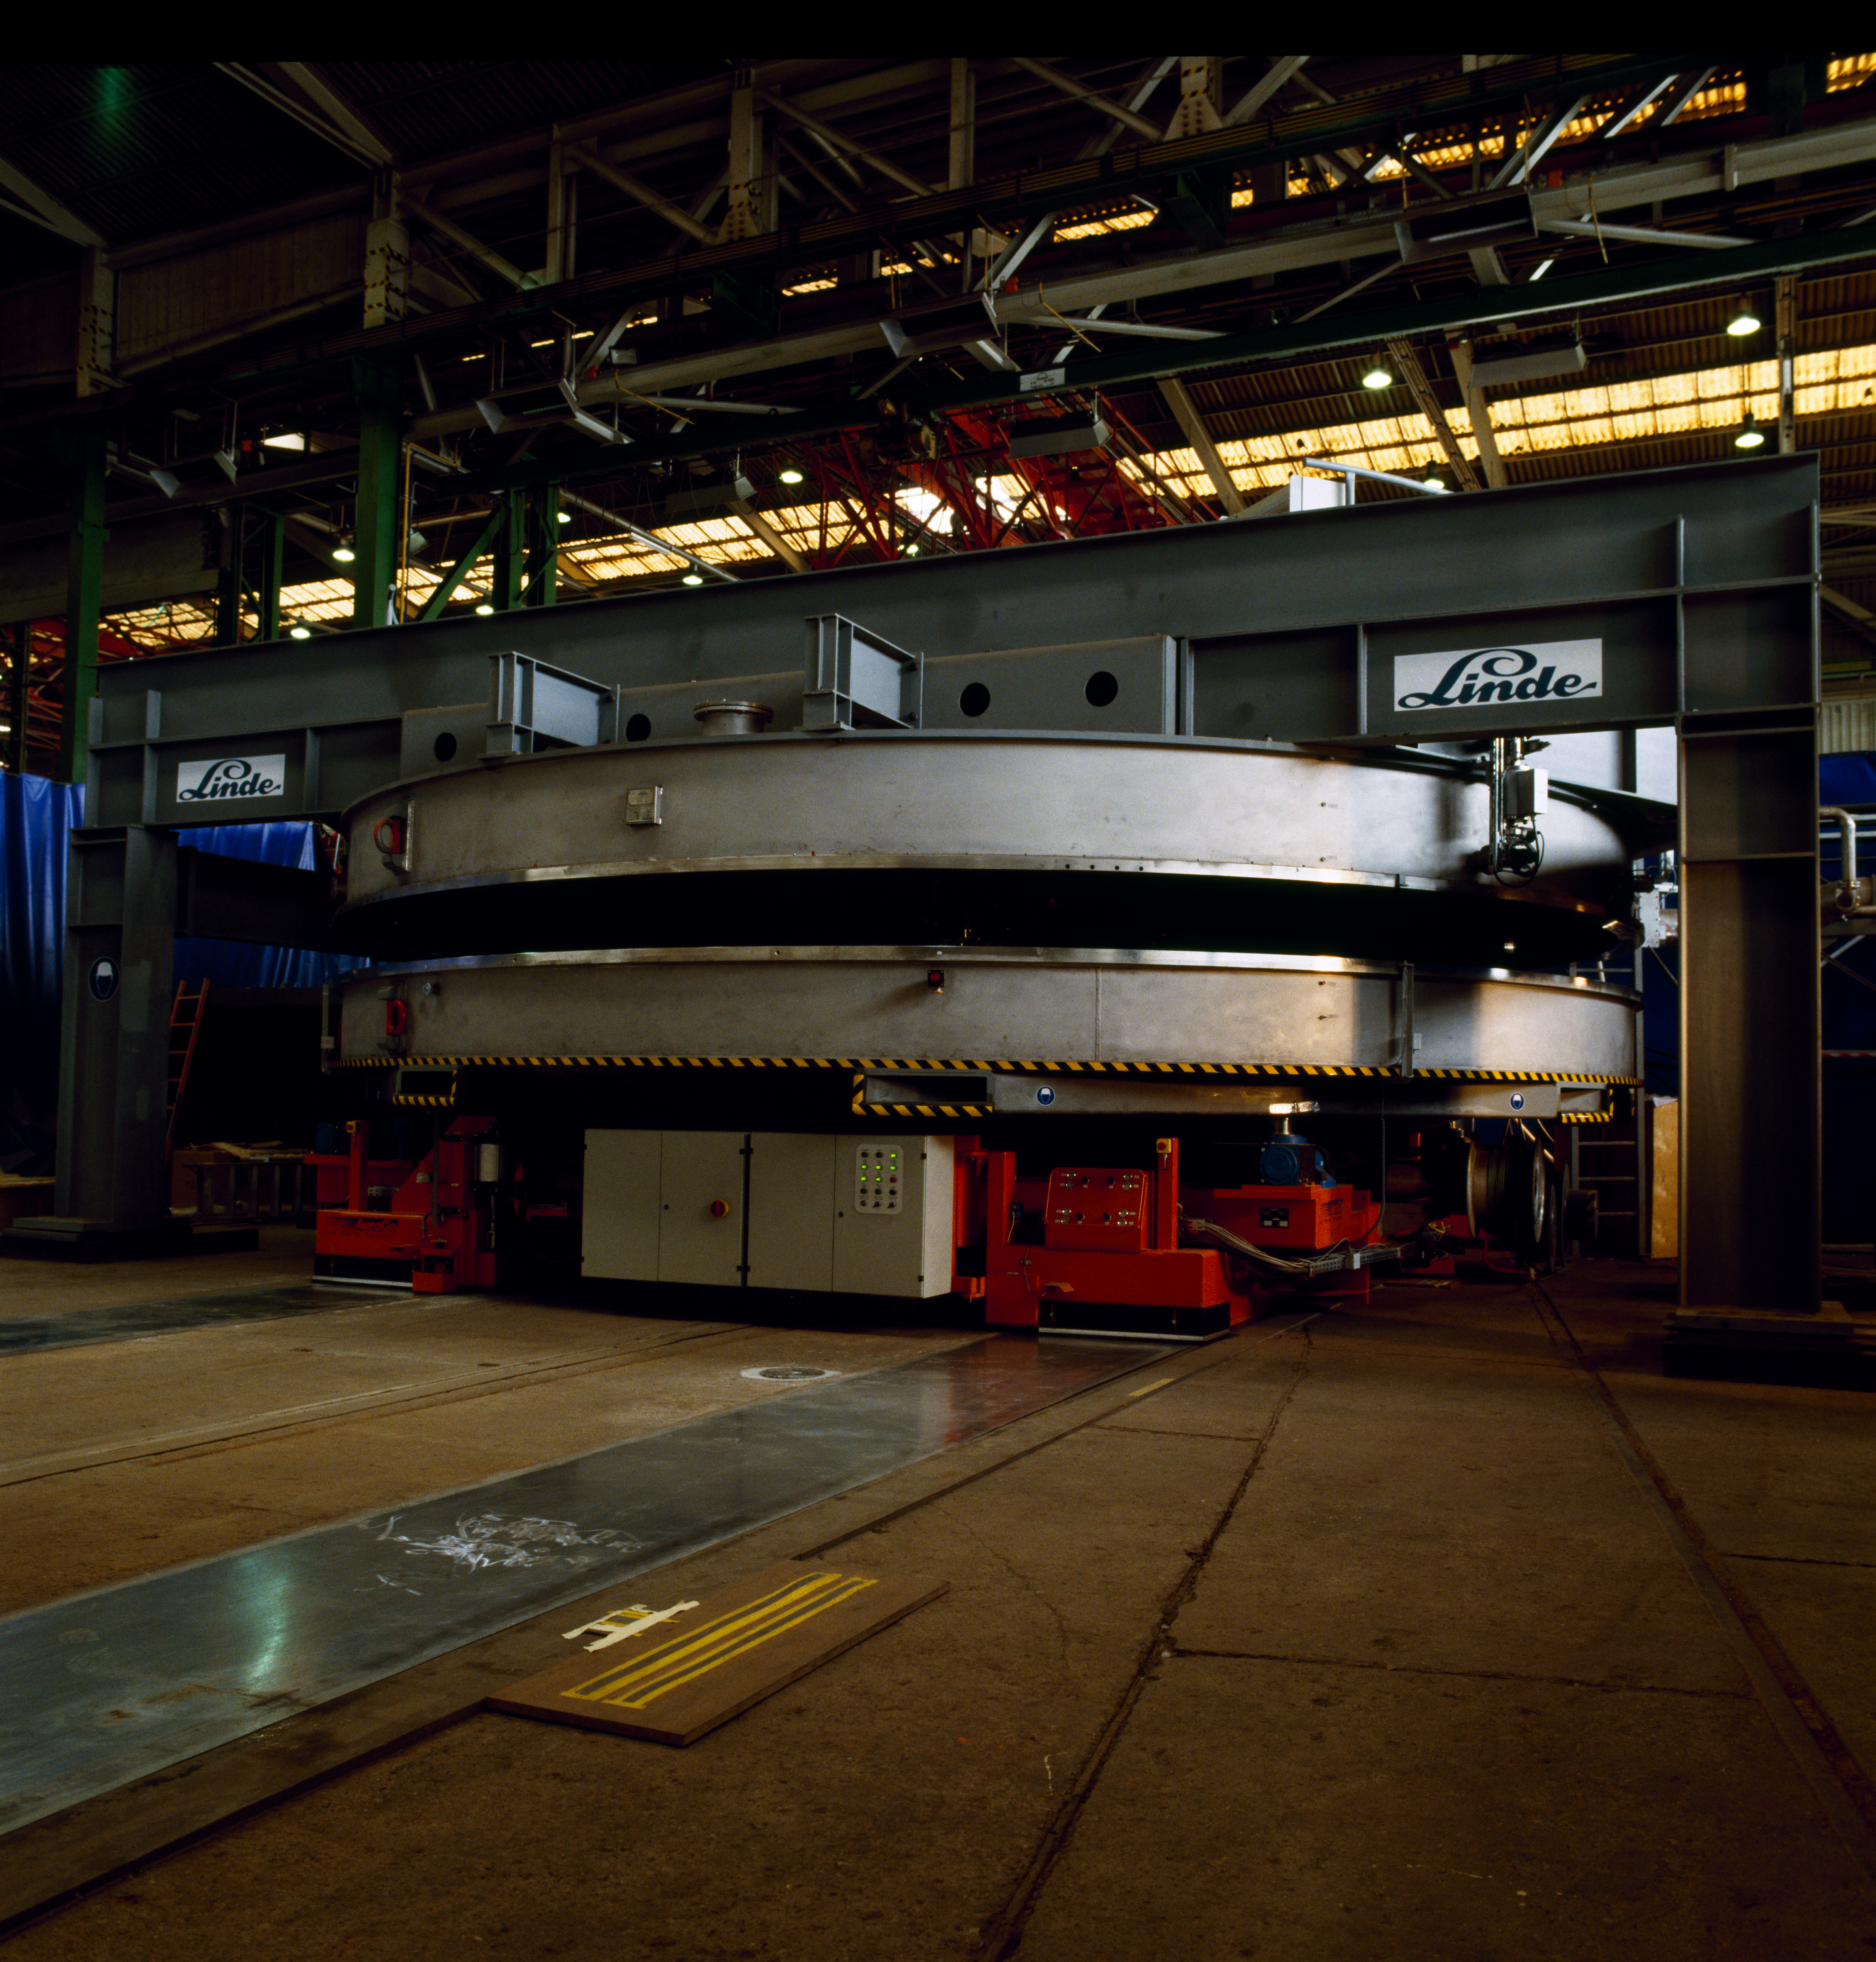

VLT M1 mirror

The Very Large Telescope (VLT) M1 Mirror. This image was obtained in May 1997.

Credit: ESO